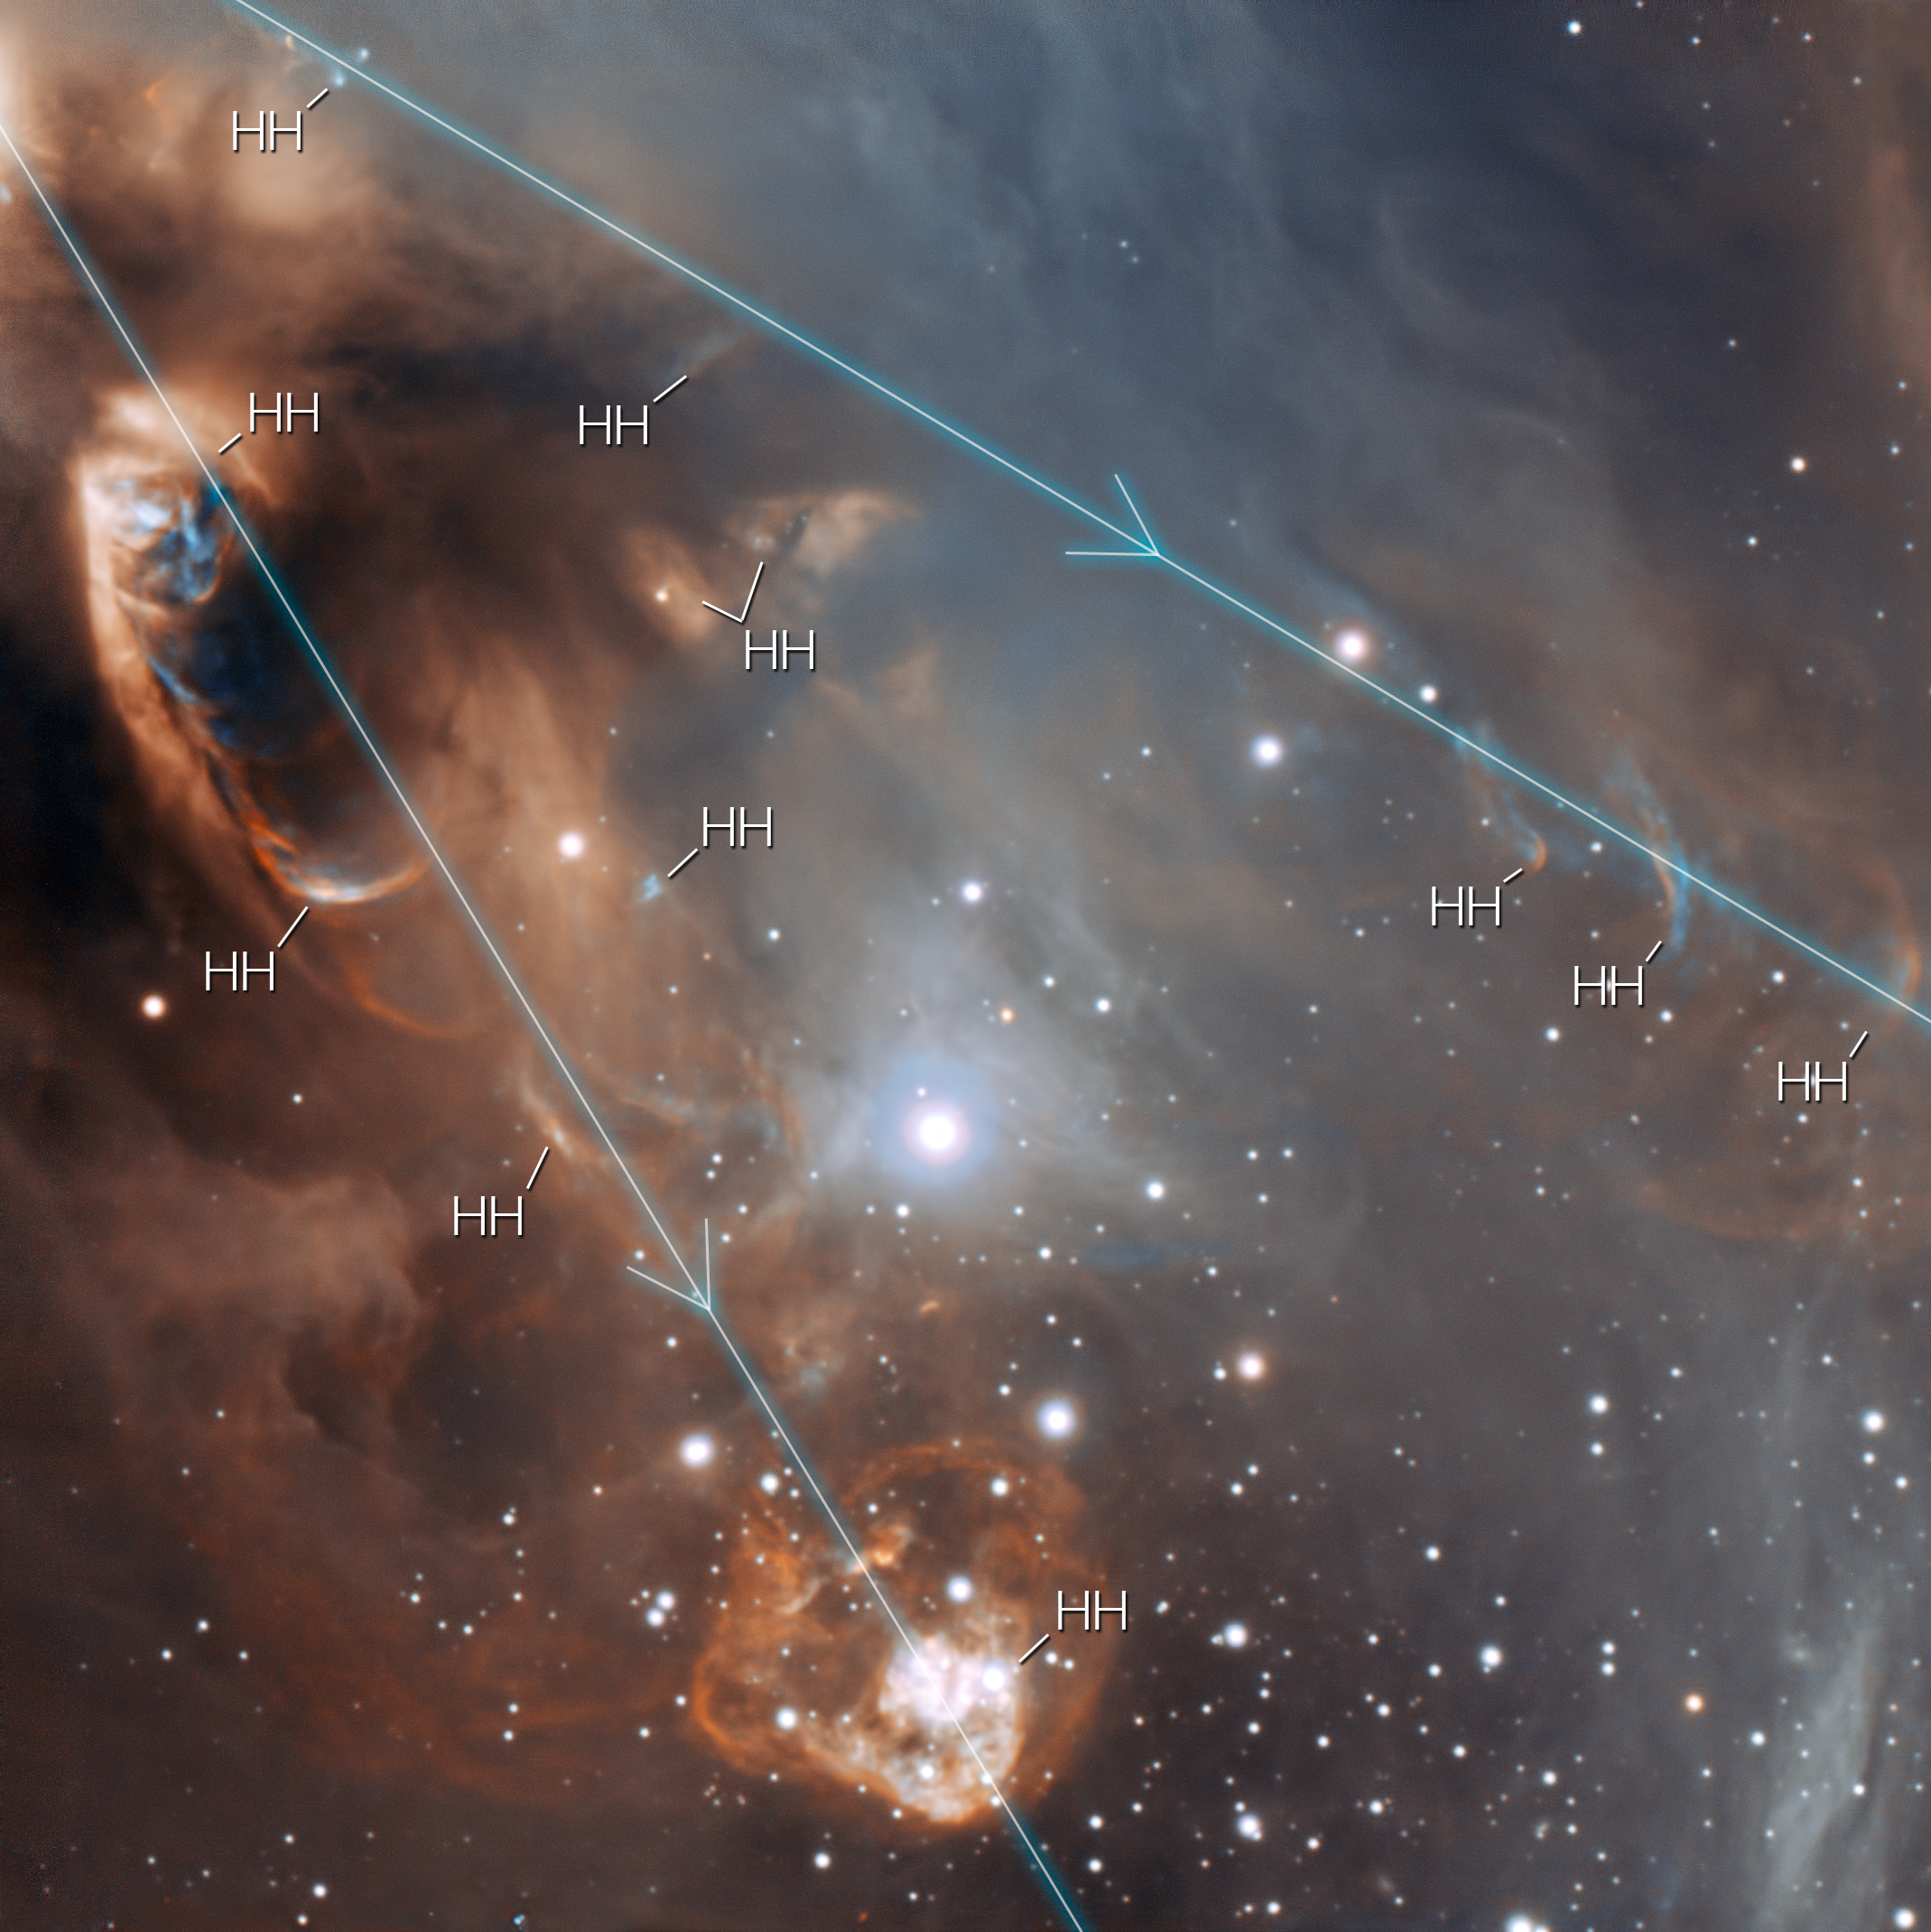

Close-up of the drama of star formation (annotated)

This very detailed image of the star-forming region NGC 6729 from ESO’s Very Large Telescope shows the dramatic effects of very young stars on the dust and gas from which they were born. The baby stars are invisible in this picture, being hidden behind dust clouds at the upper left of the picture, but material they are ejecting is crashing into the surroundings at speeds of that can be as high as one million kilometres per hour. This picture shows the probable directions of the ejected material and indicates the positions of the Herbig-Haro objects (marked as HH) where ejected material is creating glowing shockwaves.

Credit: ESO/Sergey Stepanenko